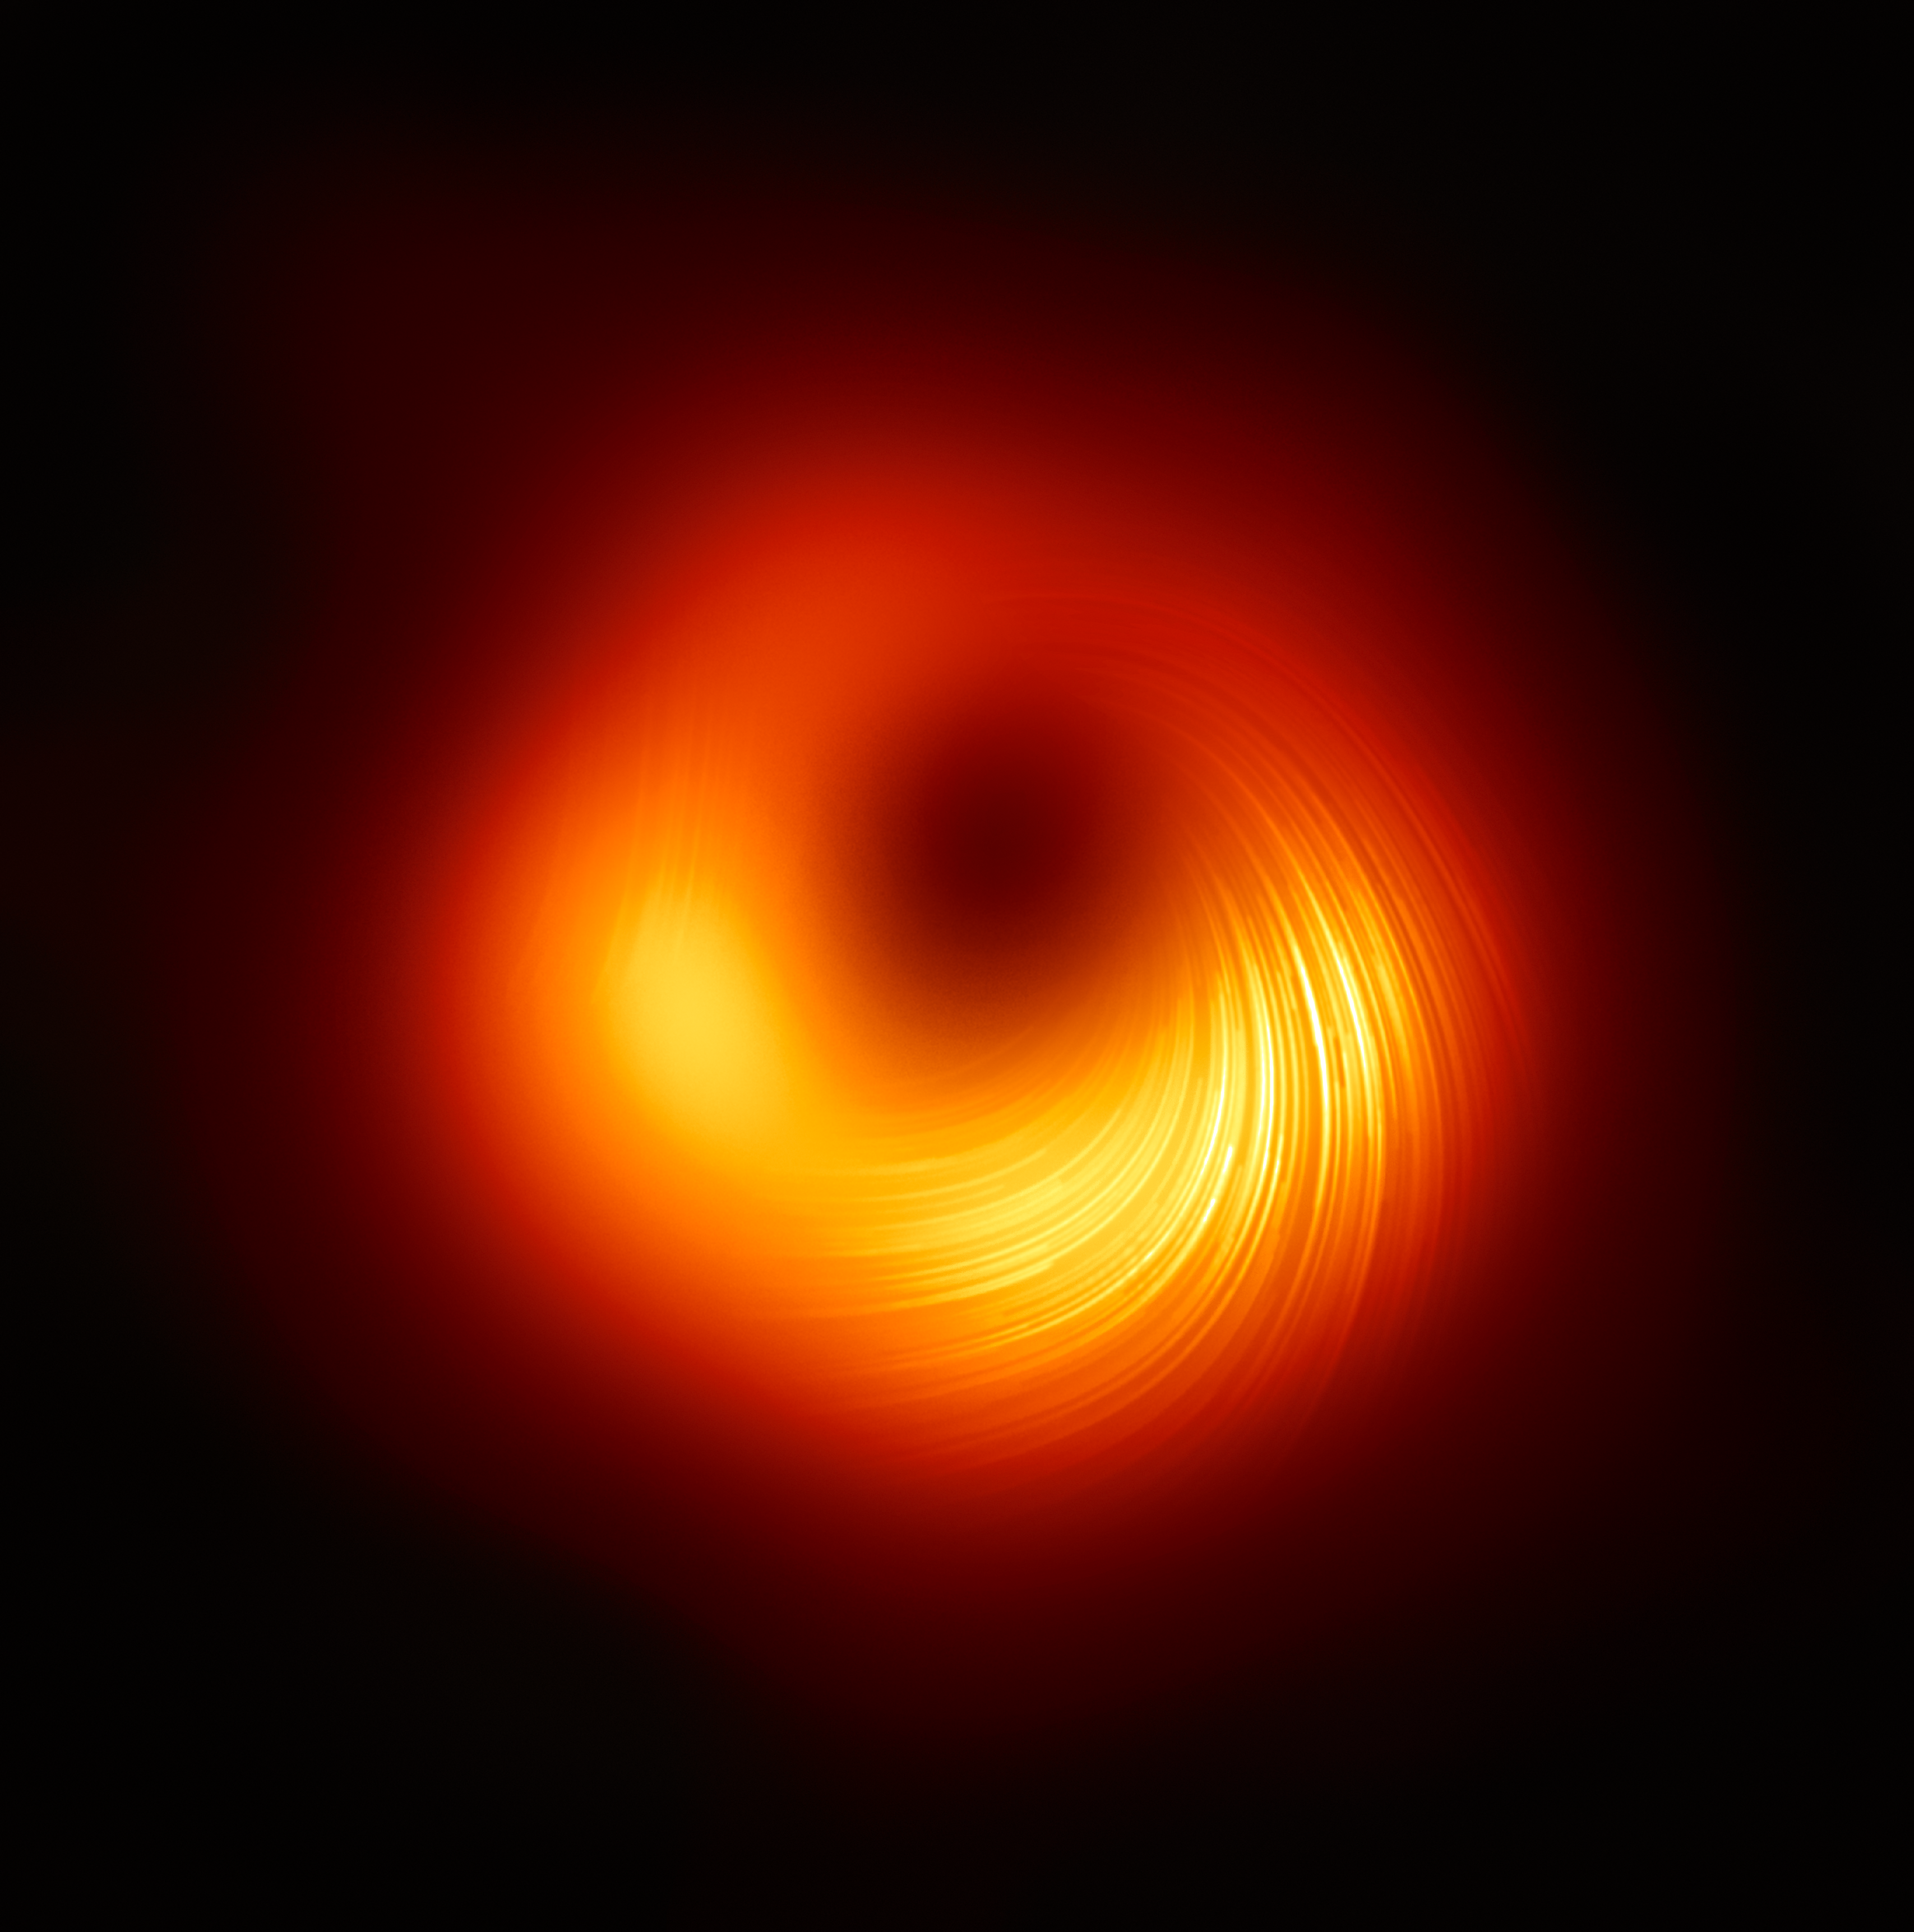

A view of the M87 supermassive black hole in polarised light

The Event Horizon Telescope (EHT) collaboration, who produced the first ever image of a black hole released in 2019, has today a new view of the massive object at the centre of the Messier 87 (M87) galaxy: how it looks in polarised light. This is the first time astronomers have been able to measure polarisation, a signature of magnetic fields, this close to the edge of a black hole.

This image shows the polarised view of the black hole in M87. The lines mark the orientation of polarisation, which is related to the magnetic field around the shadow of the black hole.

Credit: EHT Collaboration